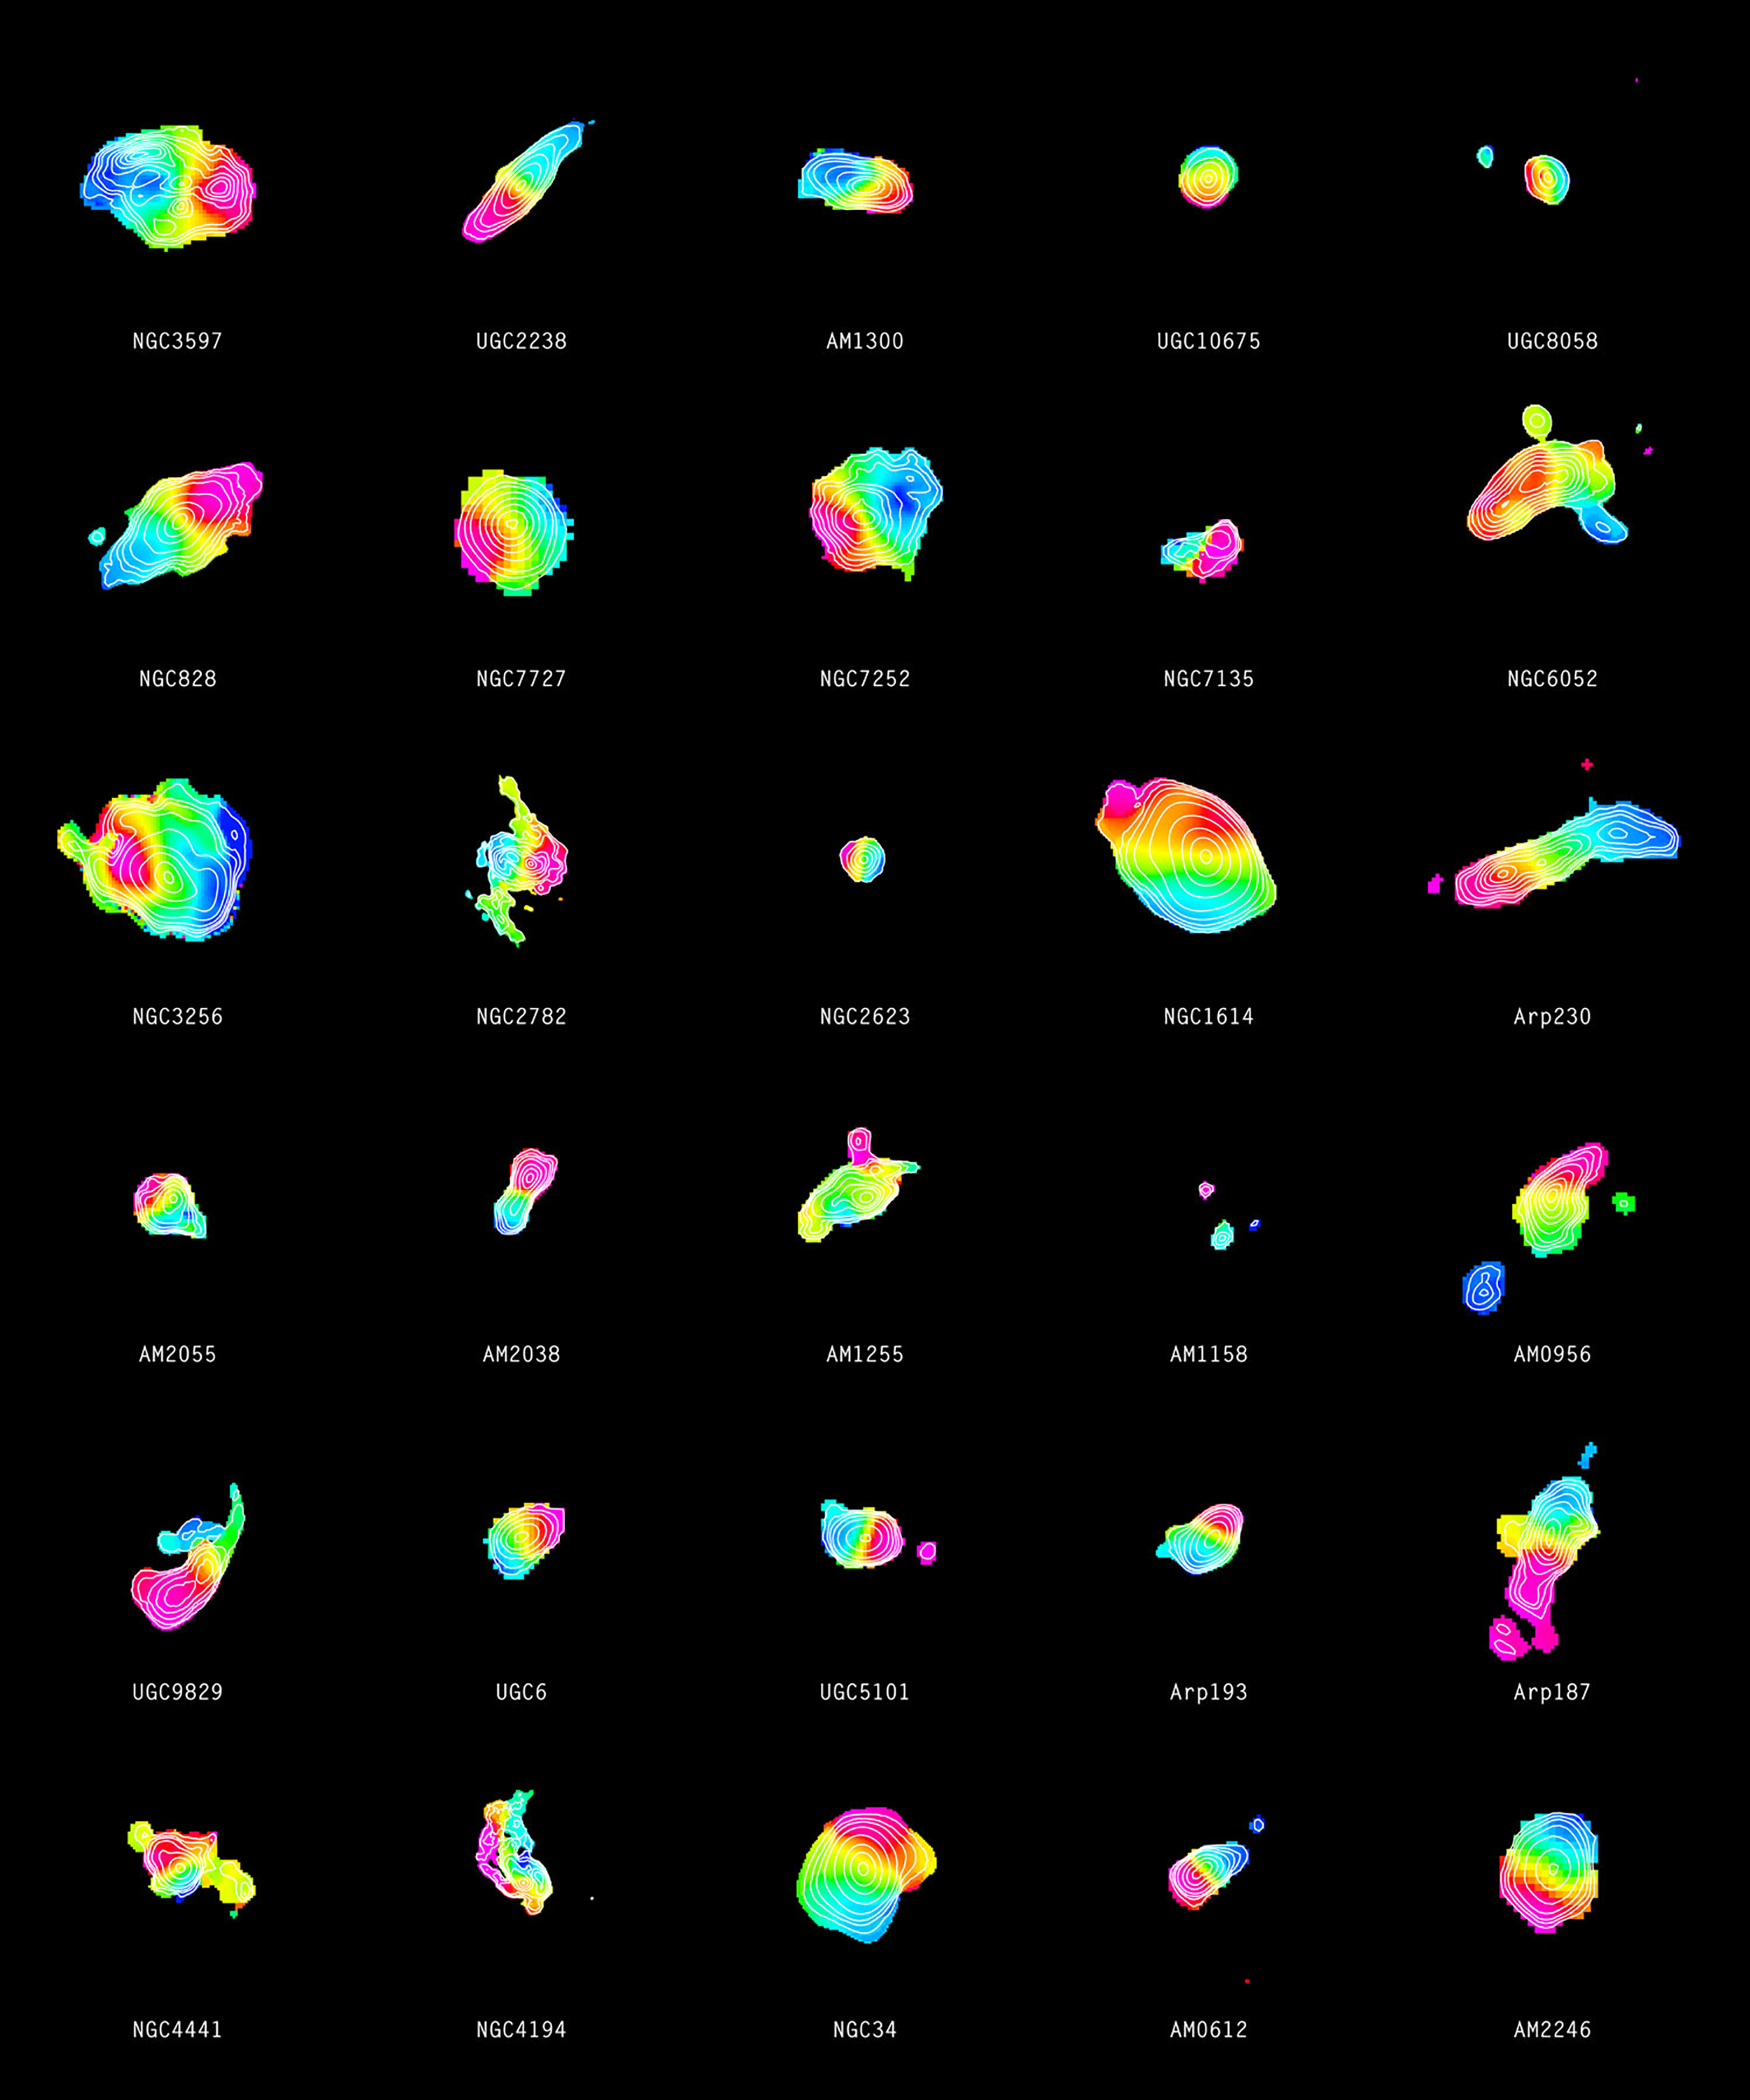

Distribution of molecular gas in 30 merging galaxies

Each of the colourful objects in this image illustrates one of 30 merging galaxies. The contours in the individual galaxies show the signal strength from carbon monoxide while the colour represents the motion of gas. Gas that is moving away from us appears red while the blue colour shows gas that is approaching. The contours together with the transition from red to blue indicate a gaseous disc that is rotating about the centre of the galaxy.

Credit: ALMA (ESO/NAOJ/NRAO)/SMA/CARMA/IRAM/J. Ueda et al.